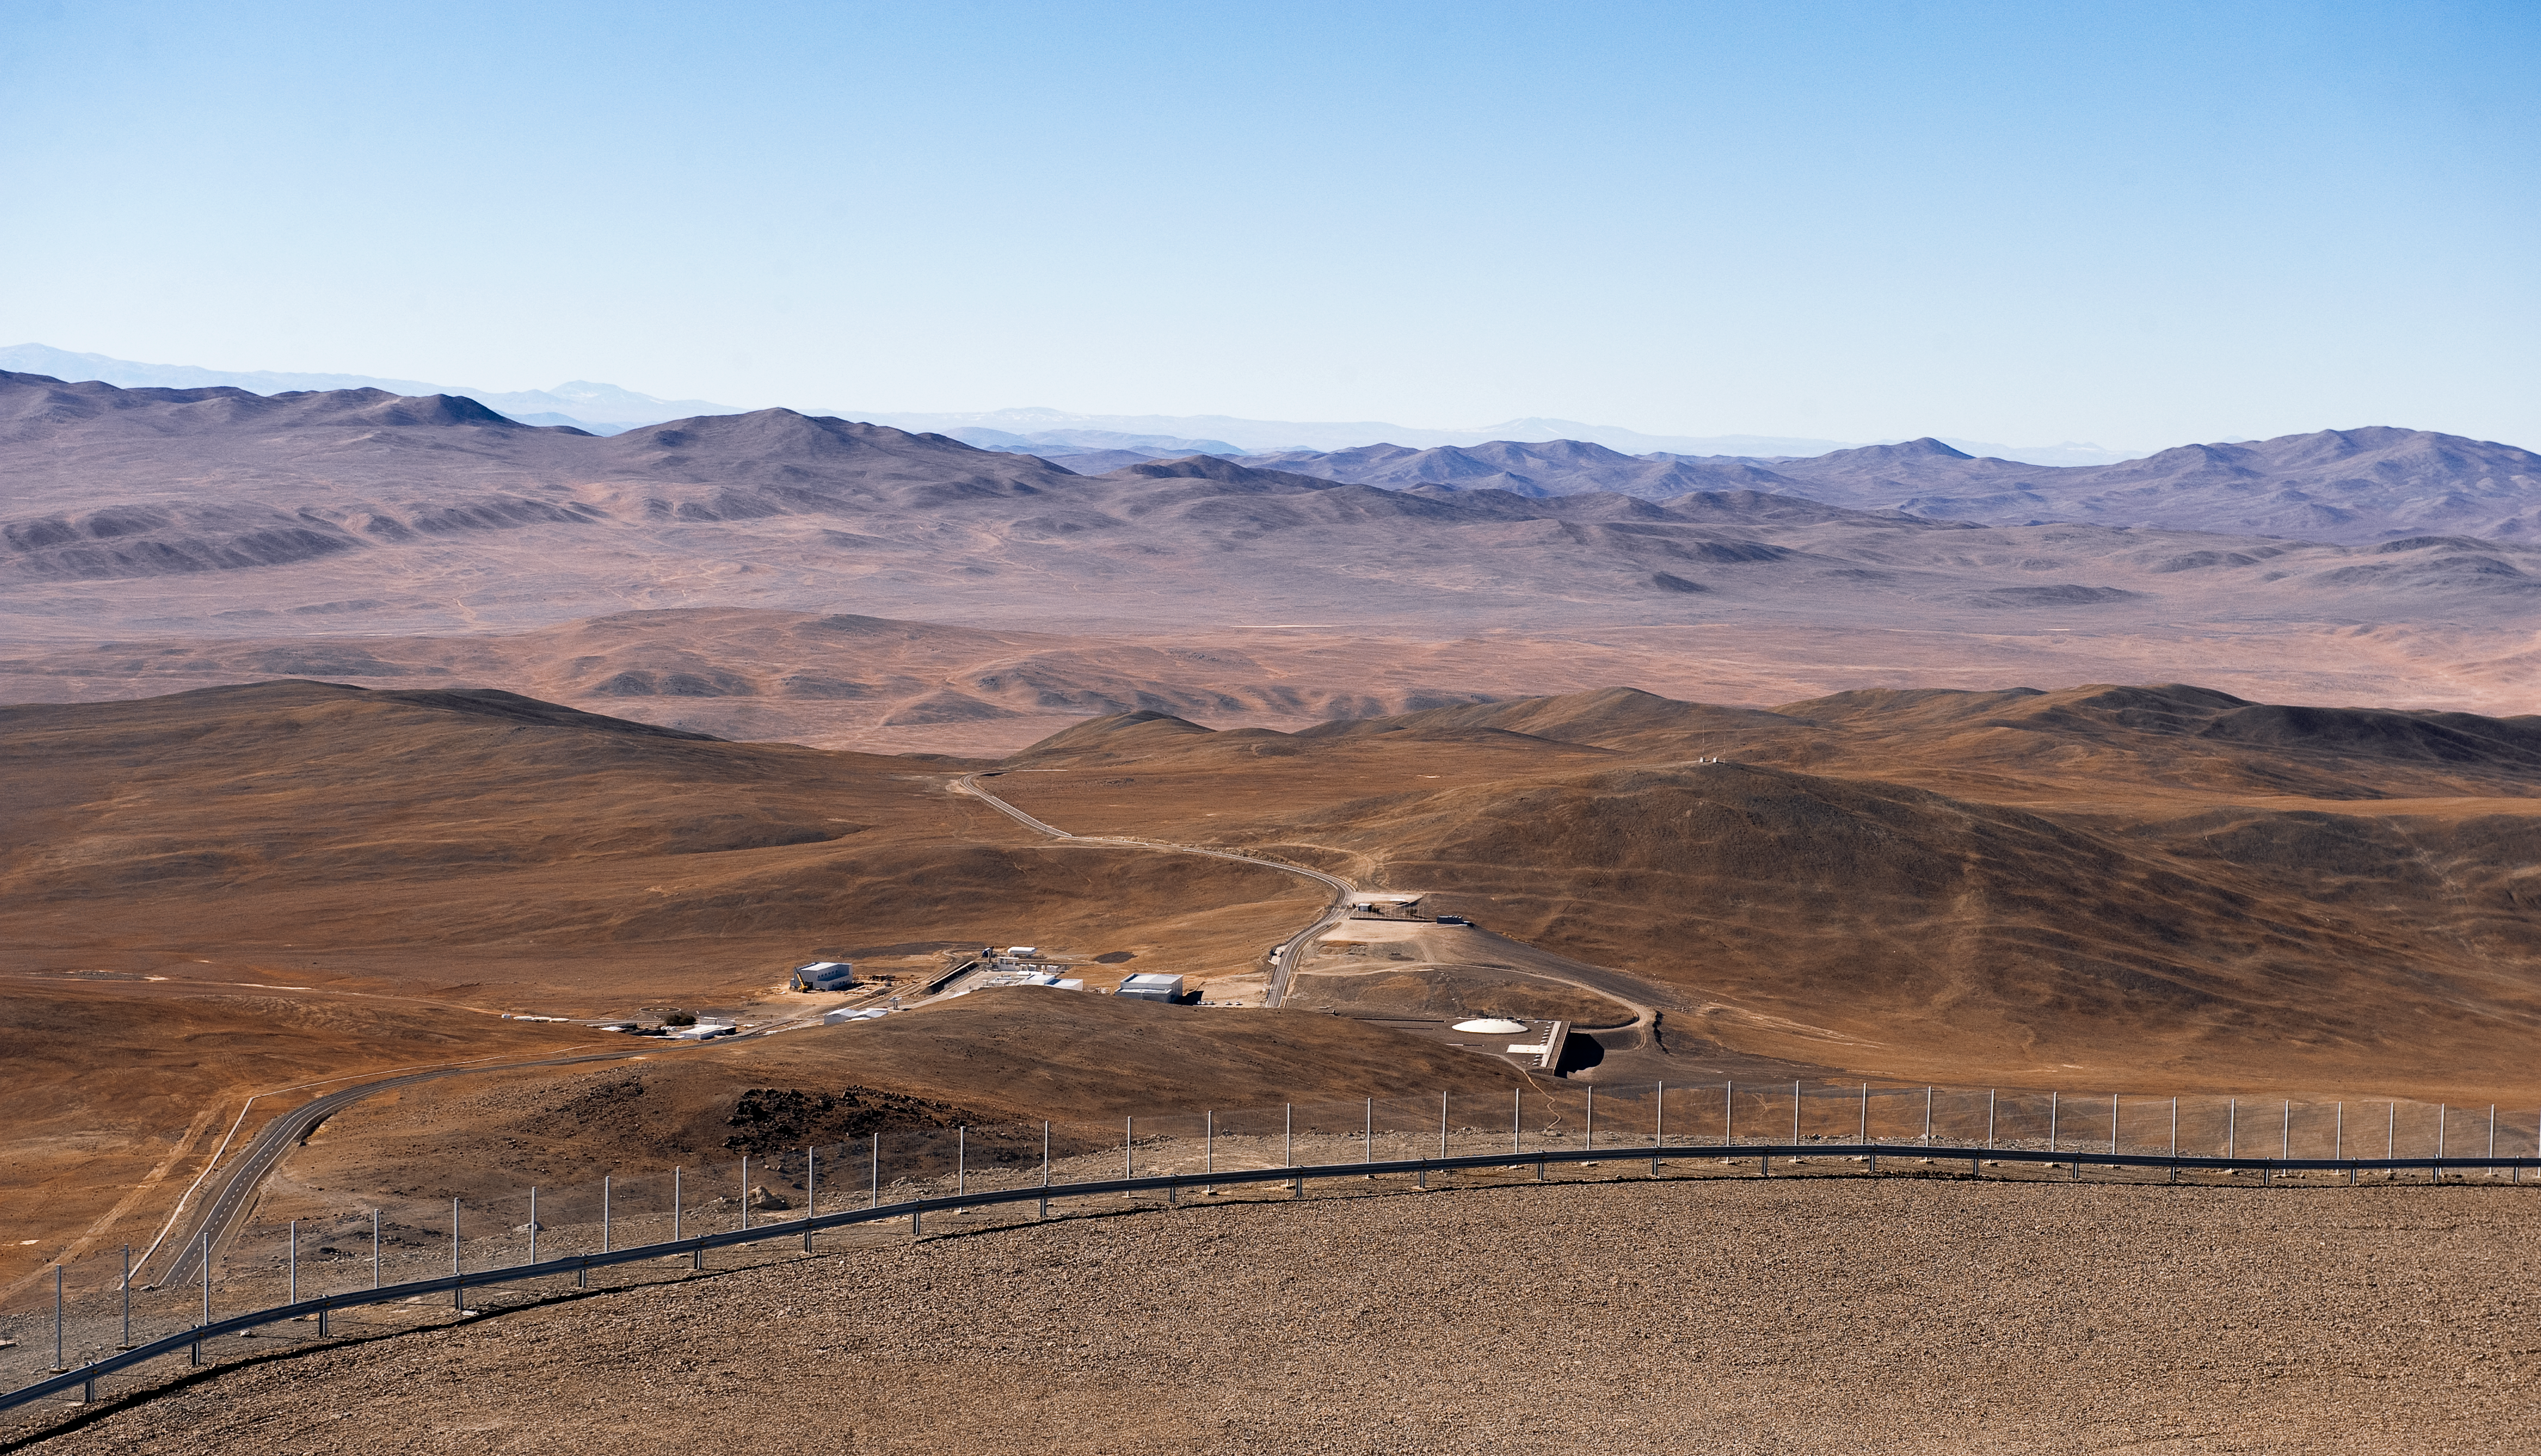

An island in the desert

This spectacular view of the utterly arid Atacama Desert around ESO Paranal Observatory was taken from the VLT platform. The facilities appear as a little island in an ocean of red hills, one of the most barren deserts on Earth. The closest town is Taltal, located on the coast, some 100 km south from the observatory, while Antofagasta, the capital of the II Region of Chile, is about 120 km to the north. Because of its remarkably favourable conditions for astronomy, this remote location is home of the Very Large Telescope (VLT), the most advanced optical and infrared ground-based astronomical facility on Earth and was selected as the site for the future Extremely Large Telescope (ELT). The remoteness of the site makes operating Paranal Observatory a great logistical challenge.

Credit: ESO/José Francisco Salgado (josefrancisco.org)